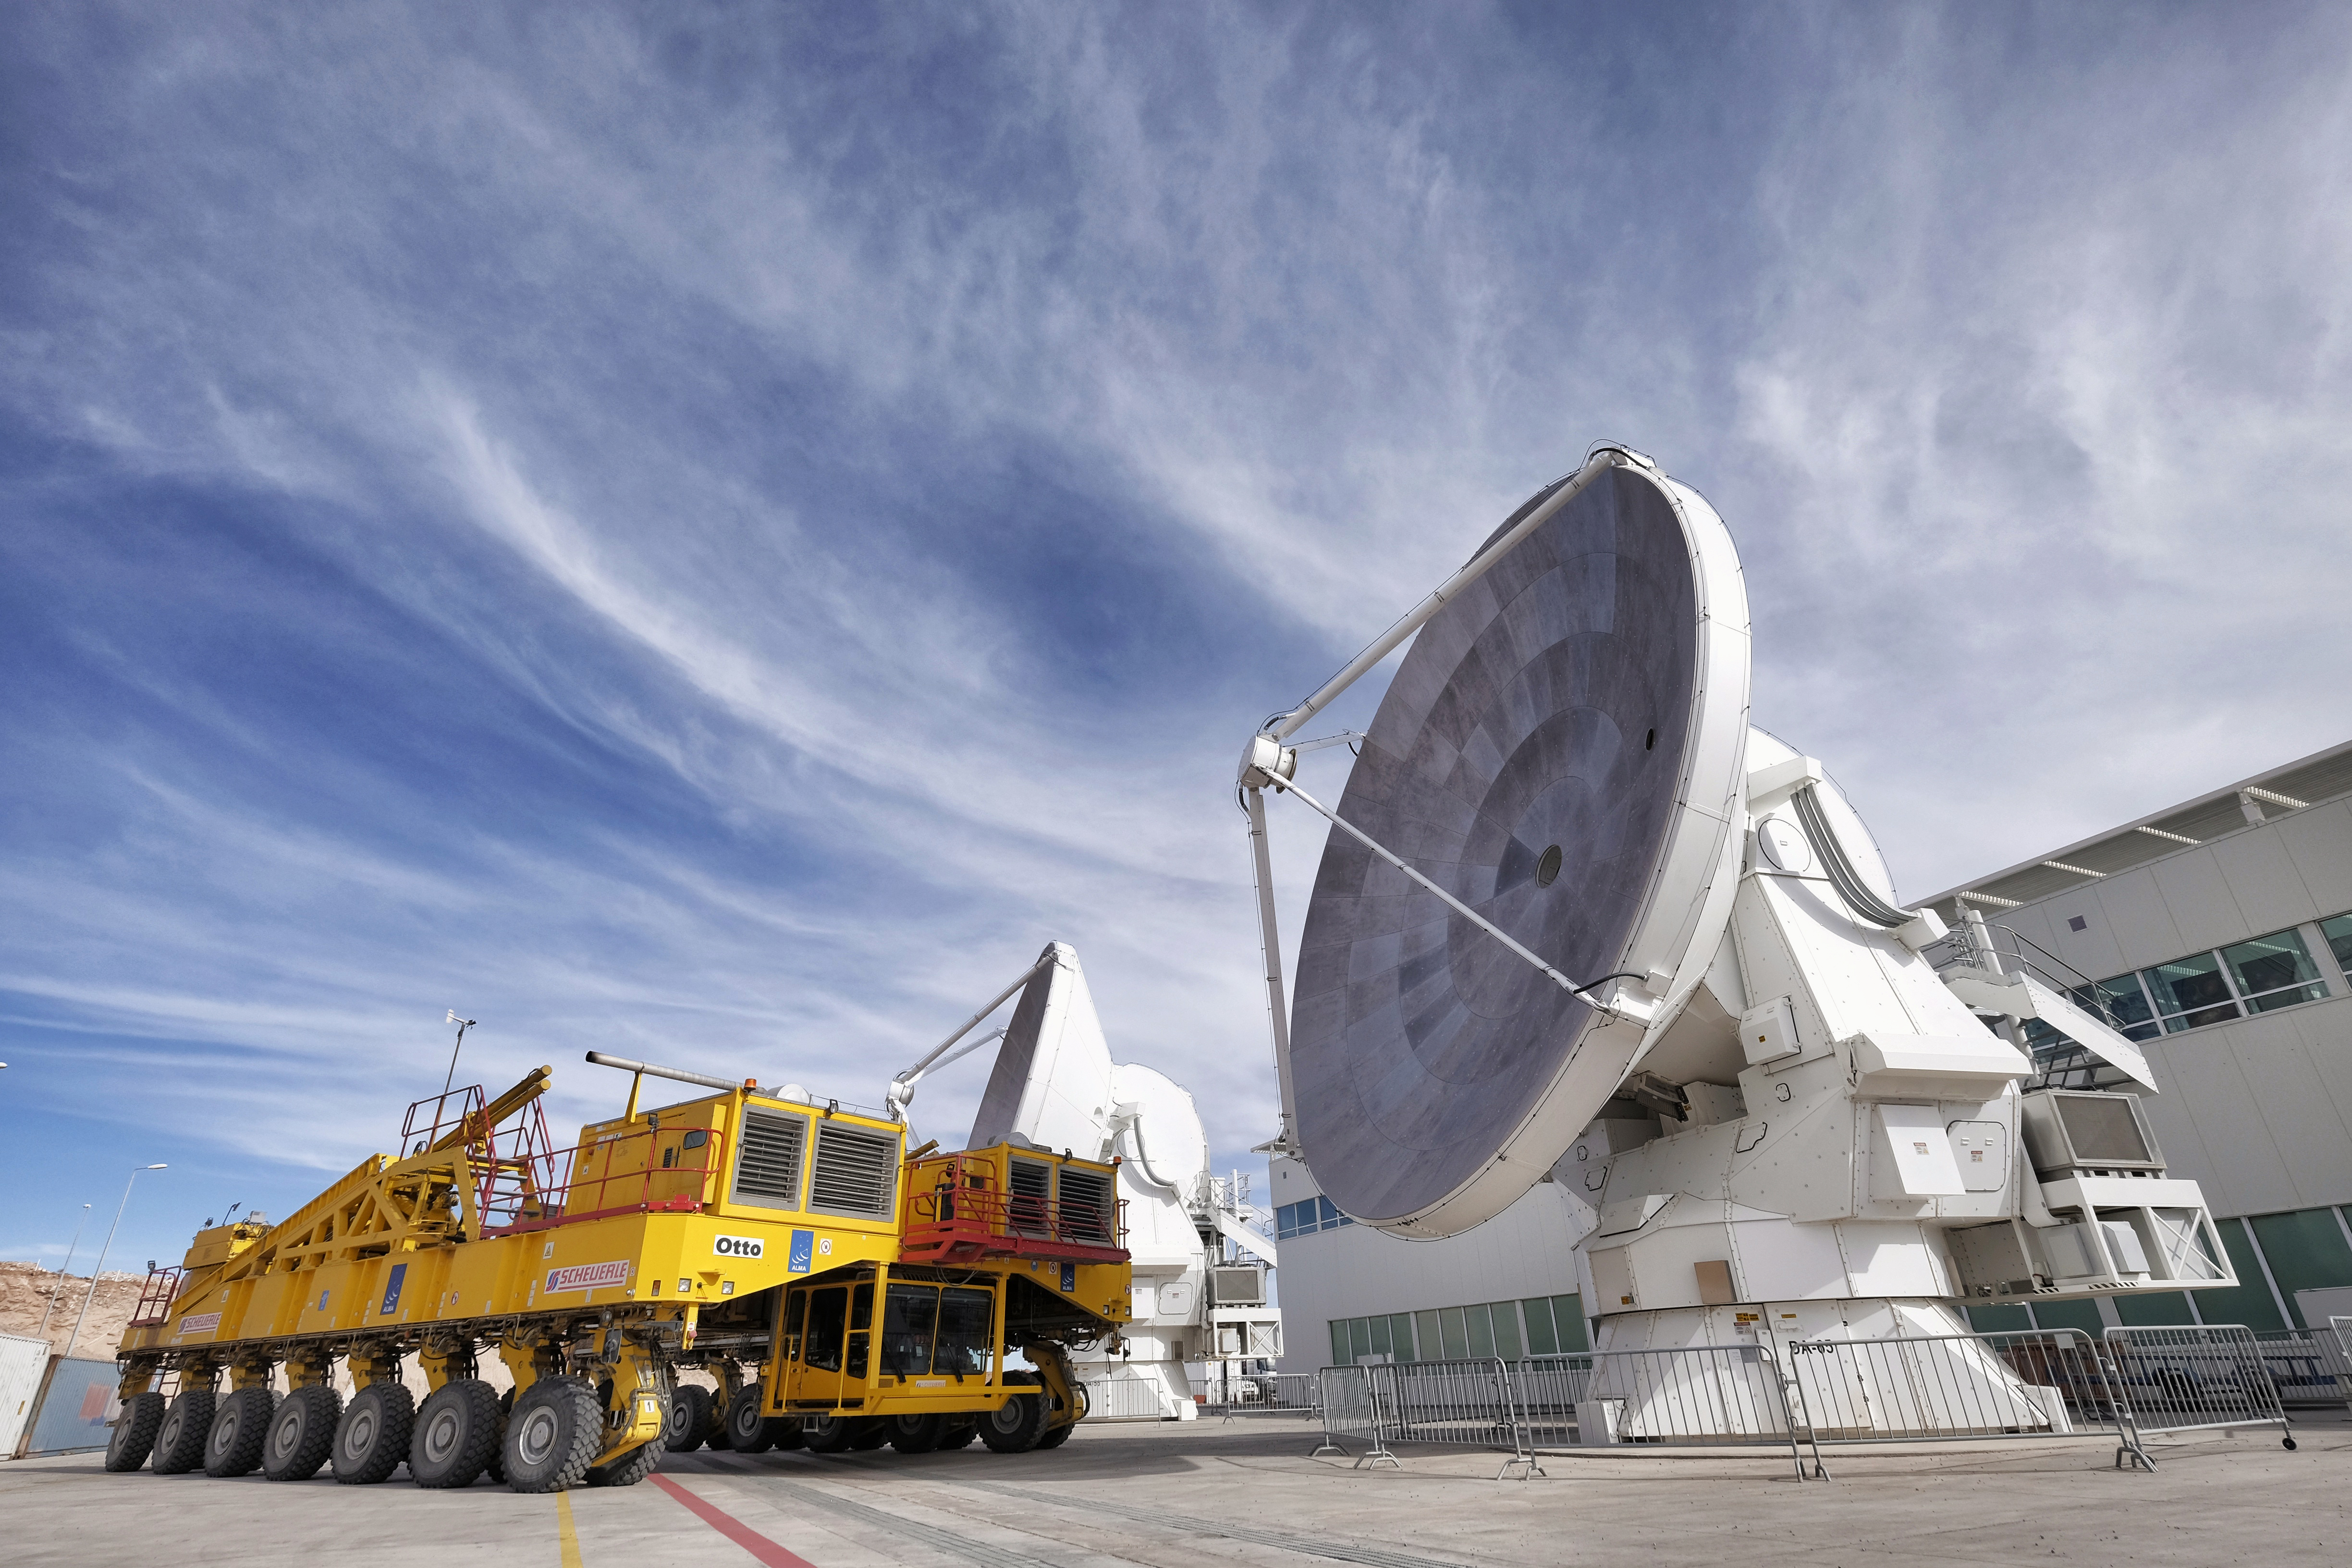

ALMA transporter and antenna

ALMA transporter and antenna in the Antenna Integration and Verification area at the Operations Support Facilities (OSF).

Credit: Ralph Bennett - ALMA (ESO/NAOJ/NRAO)